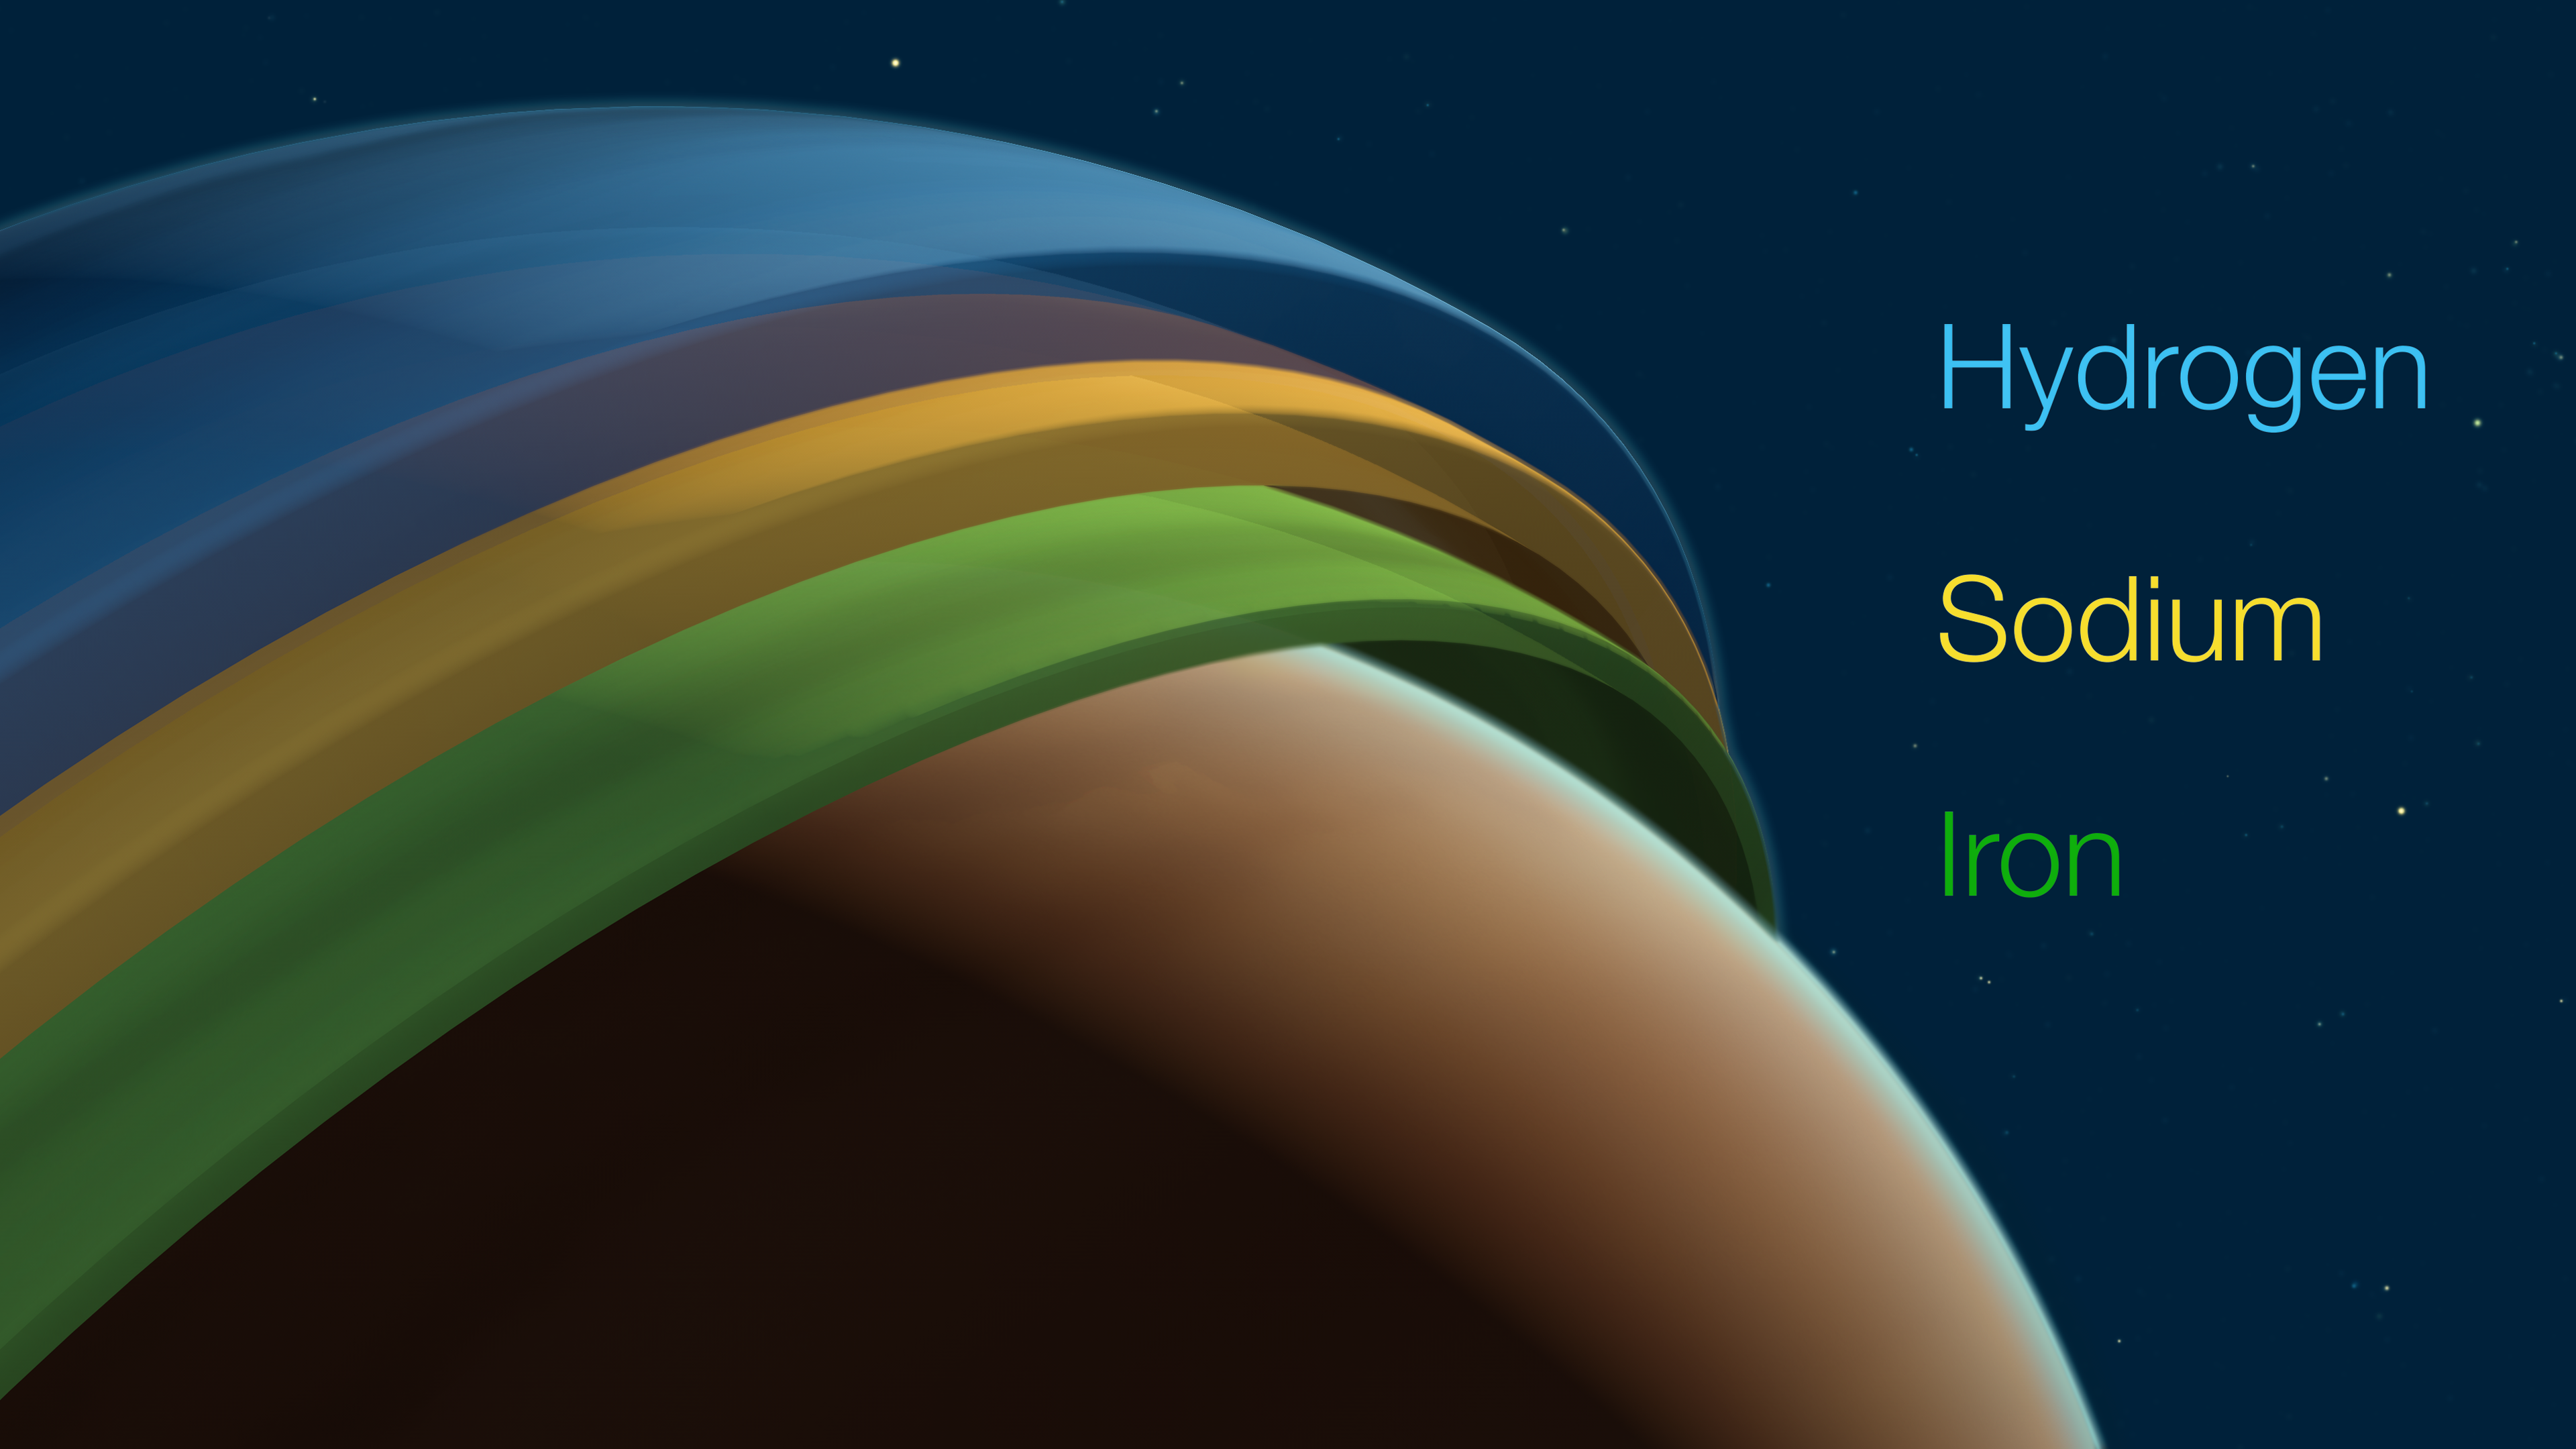

The 3D structure of the atmosphere of the exoplanet Tylos (labeled)

Tylos (or WASP-121b) is a gaseous, giant exoplanet located some 900 light-years away in the constellation Puppis. Using the ESPRESSO instrument on ESO’s Very Large Telescope (VLT), scientists have been able to prove into its atmosphere, revealing its 3D structure. This is the first time that this has been possible on a planet outside of the Solar System.

The atmosphere of Tylos is divided into three layers, with iron winds at the bottom, followed by a very fast jet stream of sodium, and finally an upper layer of hydrogen winds. This kind of climate has never been seen before on any planet.

Credit: ESO/M. Kornmesser